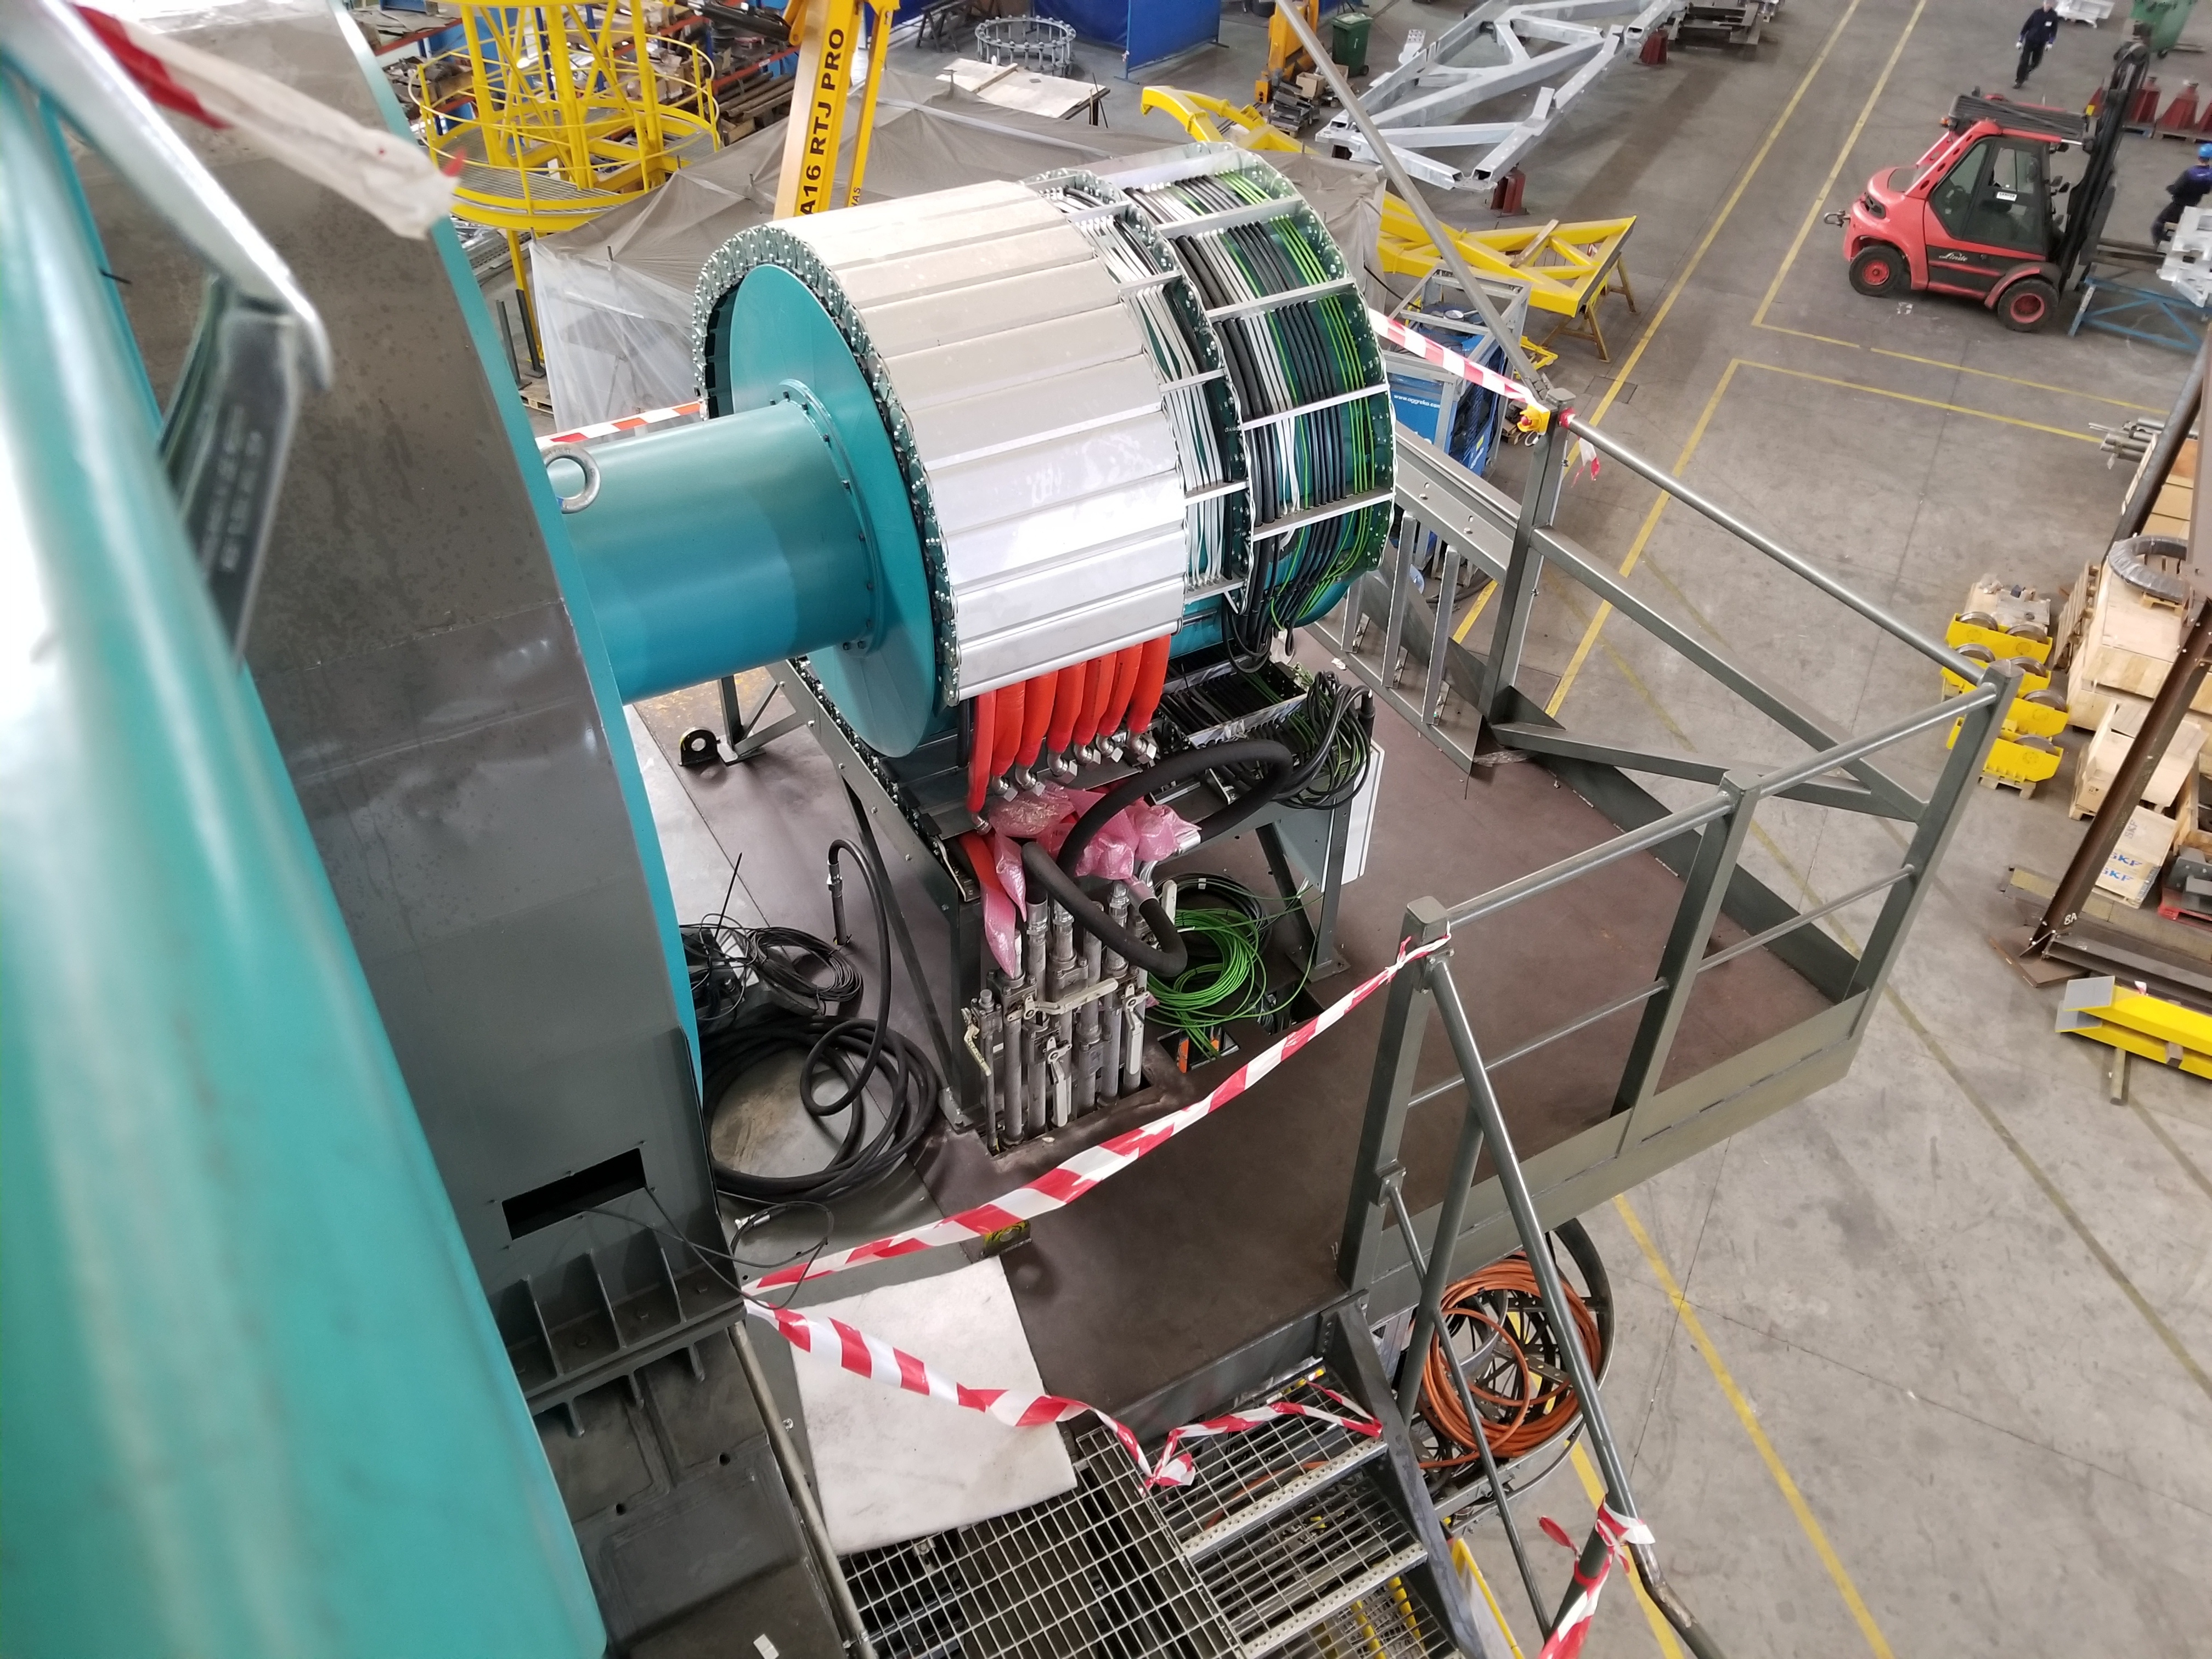

TMA Safety Review

An LSST team spent 5 days in Spain this month, conducting a thorough safety review of the Telescope Mount Assembly (TMA), at vendor Asturfeito. LSST Safety Manager Chuck Gessner, Telescope and Site Technical Manager Shawn Callahan, Senior Systems Engineer Austin Roberts, and Lead Electrical Engineer Oliver Wiecha inspected the numerous safety features included in the structure of the TMA.

Credit: Rubin Observatory/NSF/AURA